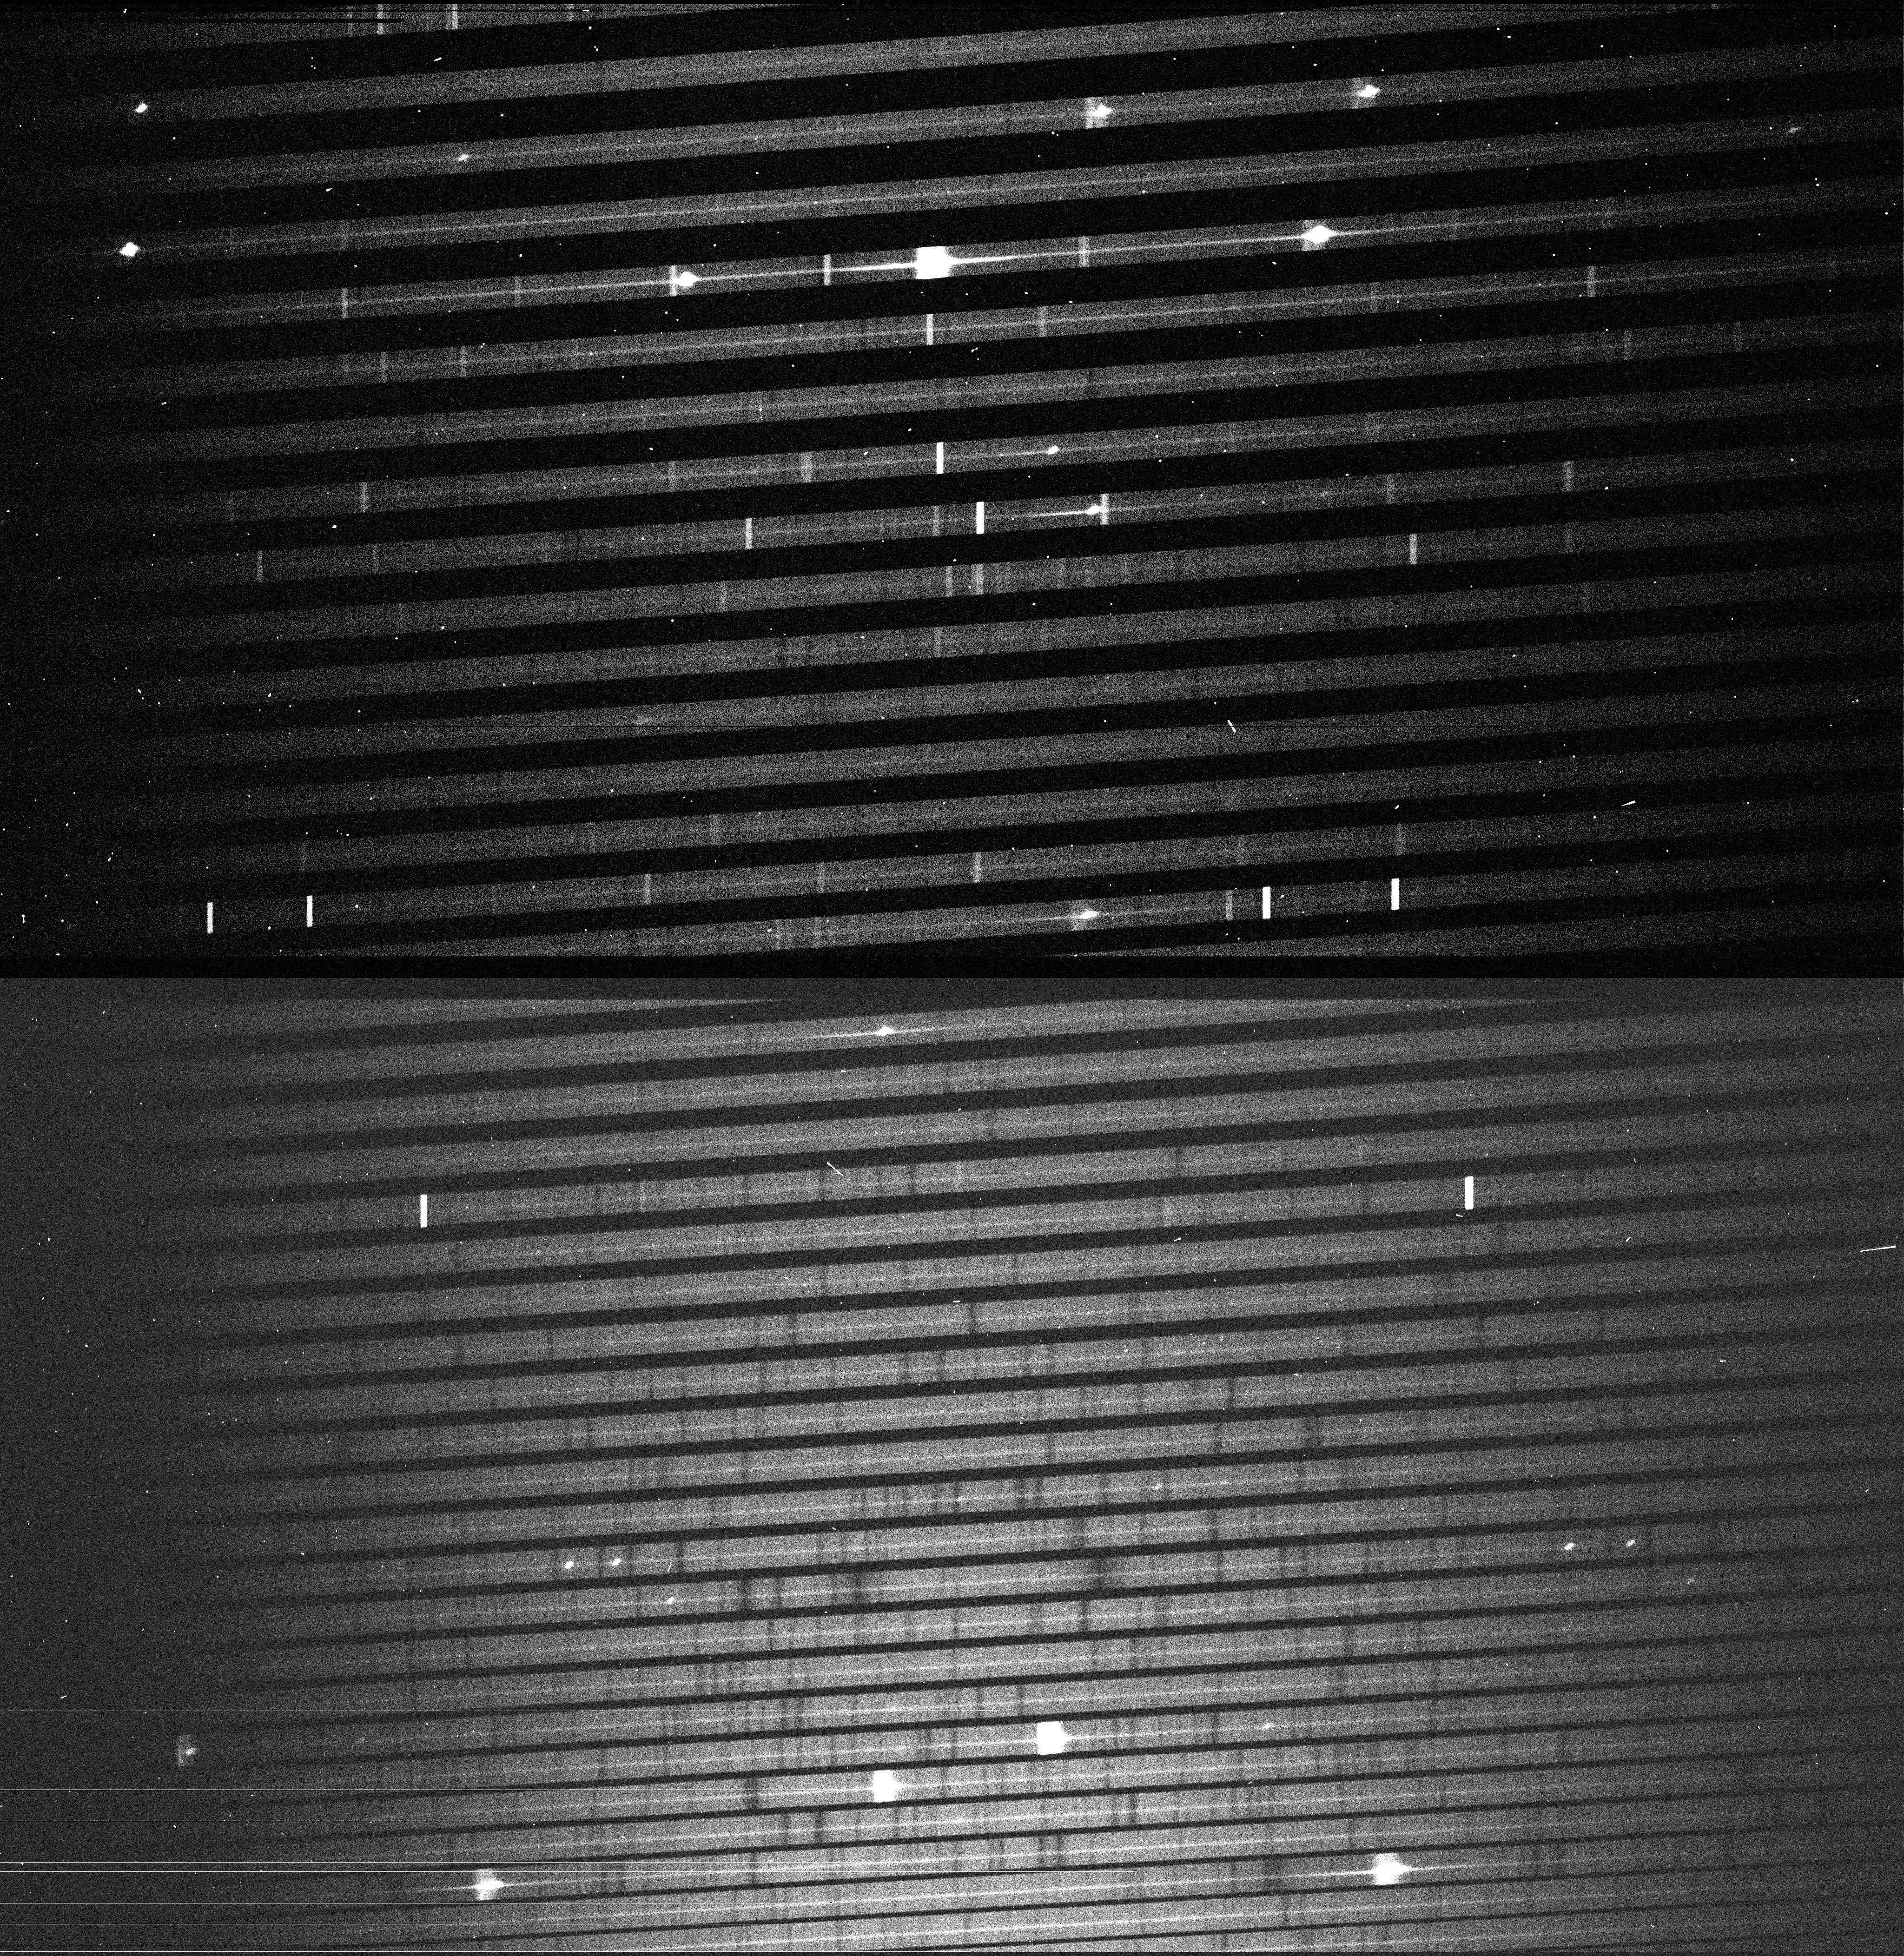

Echelle spectrum of SN1987A

This shows the raw image, as read from the CCD, with the recorded echelle spectrum of SN1987A. With this technique, the supernova spectrum is divided into many individual parts (spectral orders, each of which appears as a narrow horizontal line) that together cover the wavelength interval from 479 to 682 nm (from the bottom to the top), i.e. from blue to red light. Many bright emission lines from different elements are visible, e.g. the strong H-alpha line from hydrogen near the centre of the fourth order from the top. Emission lines from the terrestrial atmosphere are seen as vertical bright lines that cover the full width of the individual horizontal bands. Since this exposure was done with the nearly Full Moon above the horizon, an underlying, faint absorption-line spectrum of reflected sunlight is also visible. The exposure time was 30 min and the seeing conditions were excellent (0.5 arcsec).

Credit: ESO